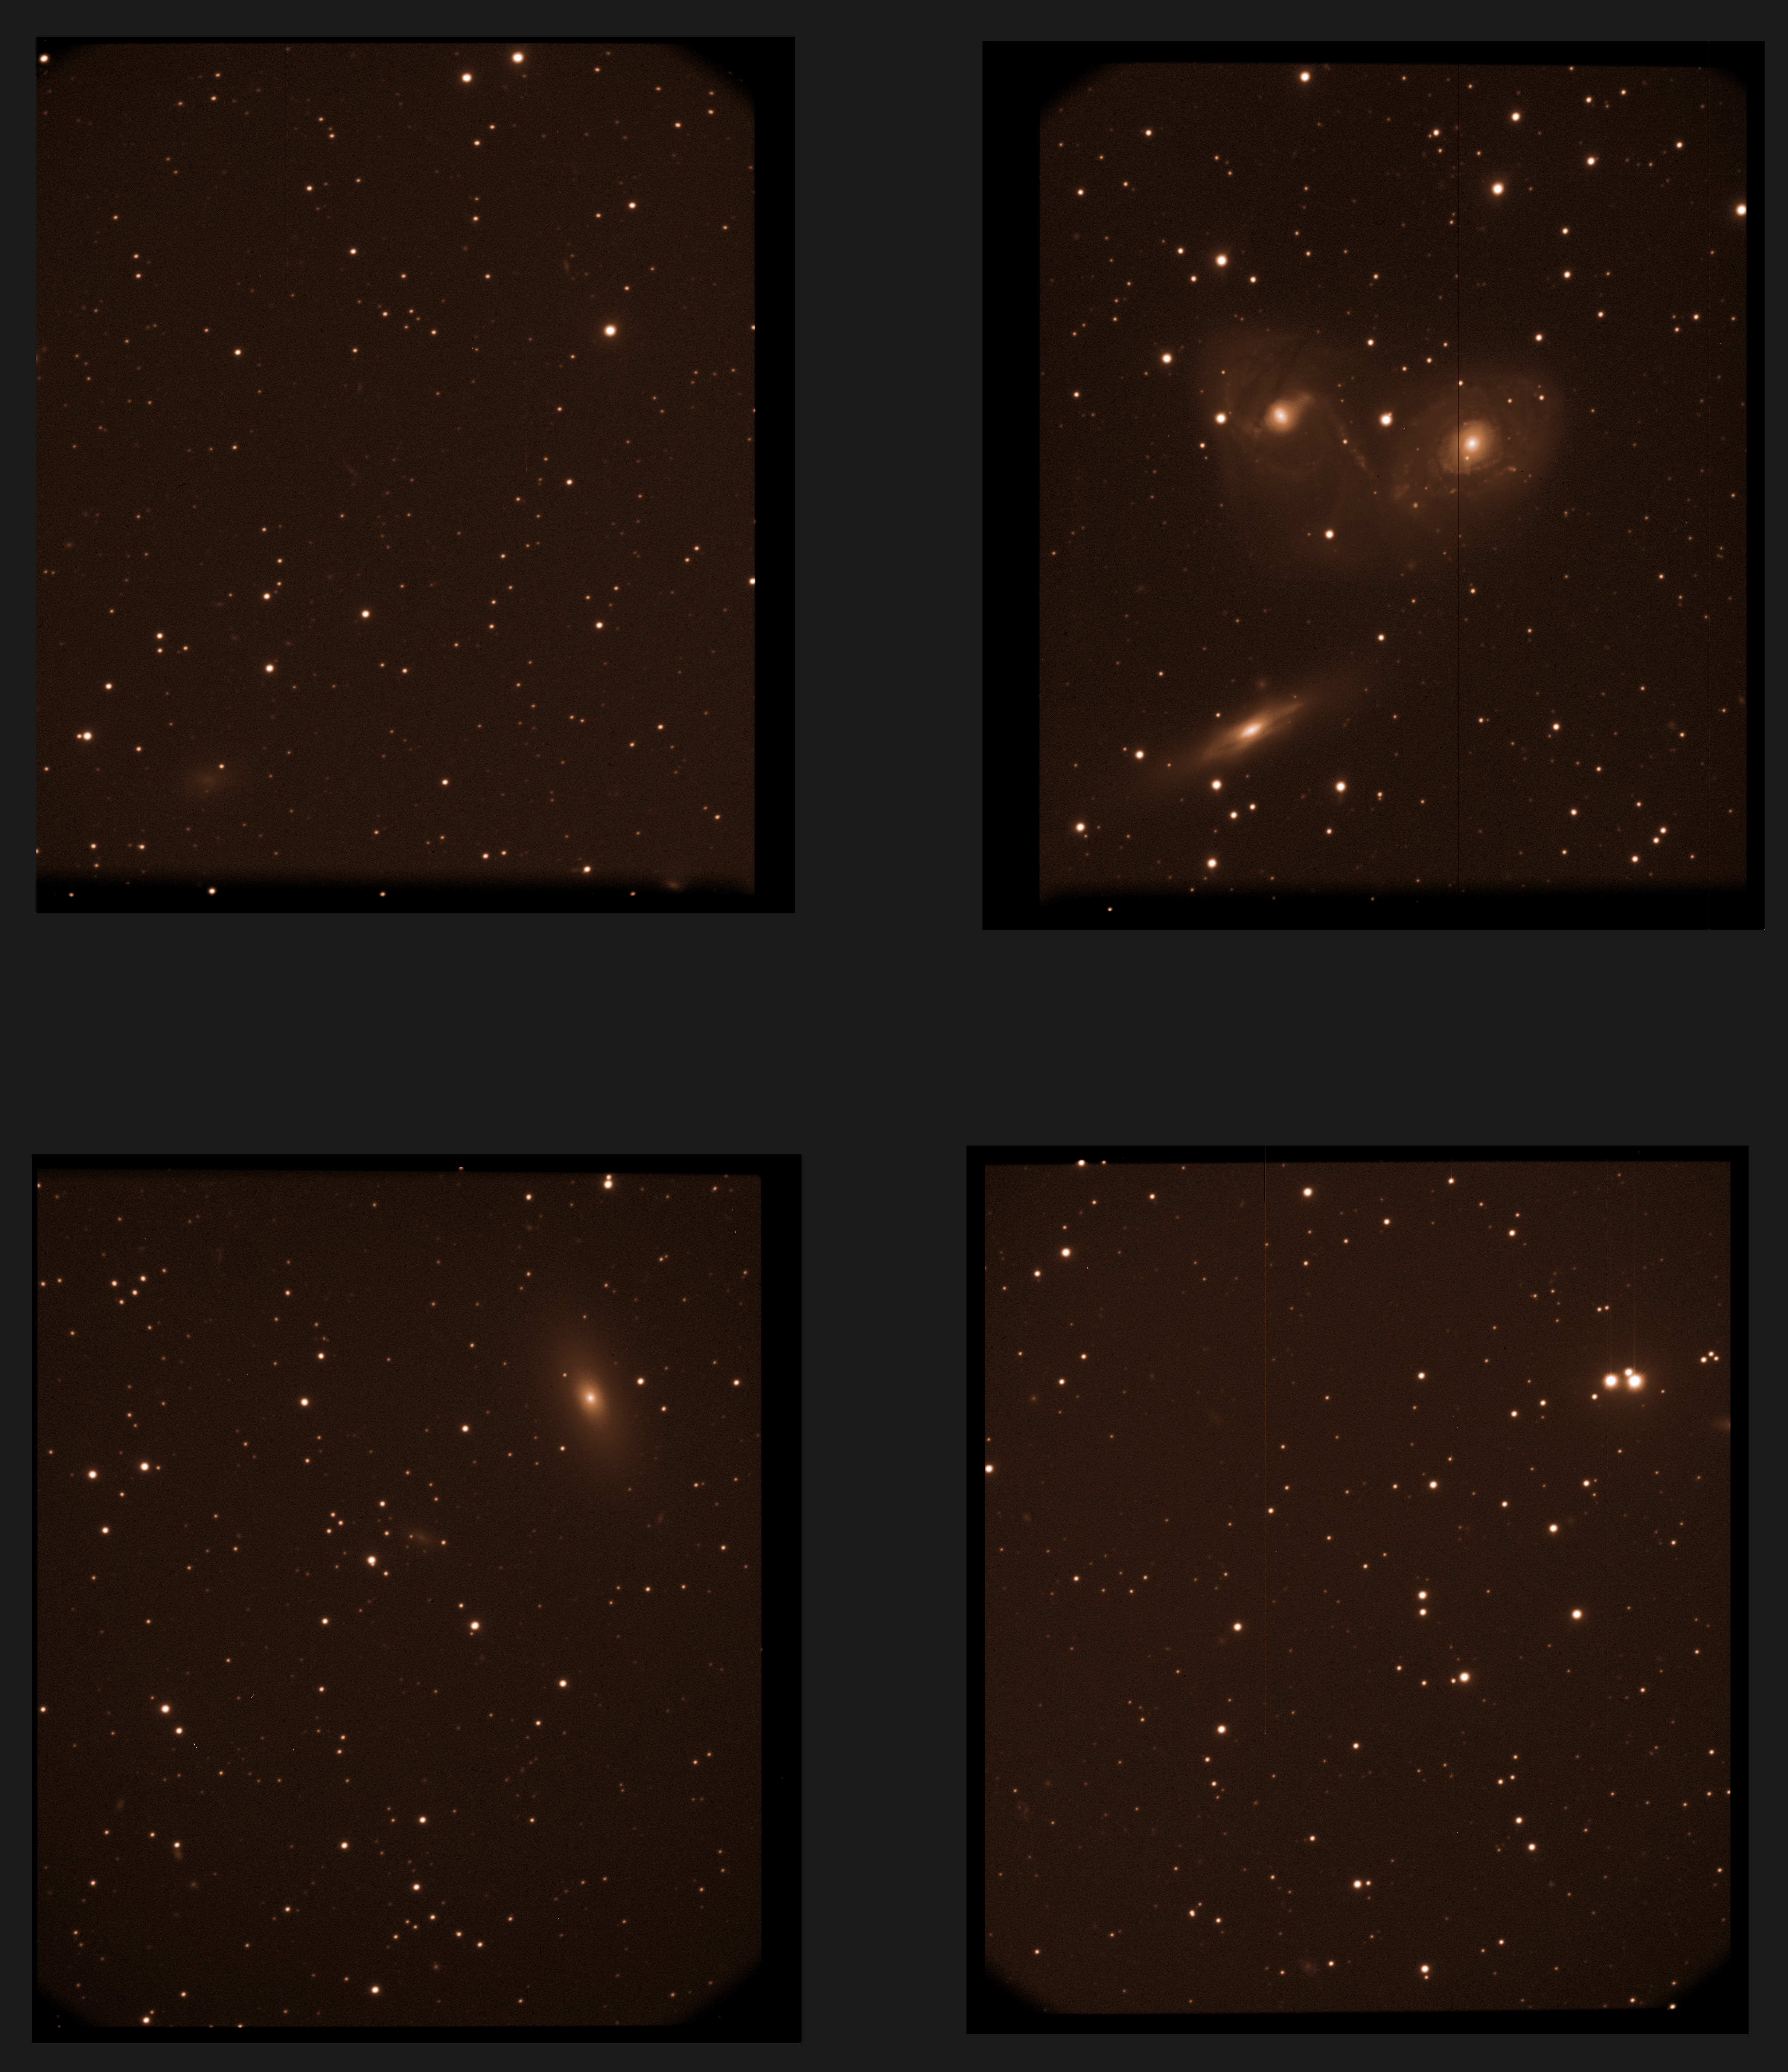

Raw image from VIMOS

A raw image coming straight from the VIMOS instrument on the VLT. The images taken with astronomical instruments are always in intensity scale: the information on the colours is obtained by taking exposures through different glass filters. The camera contains four independent detectors, with gaps between them. The top-right quadrant show the three galaxies NGC 6769, 6770 and 6771. This raw image, combined with many others, was used to produce the iconic view of this galaxy triplet (eso0413a).

Credit: ESO